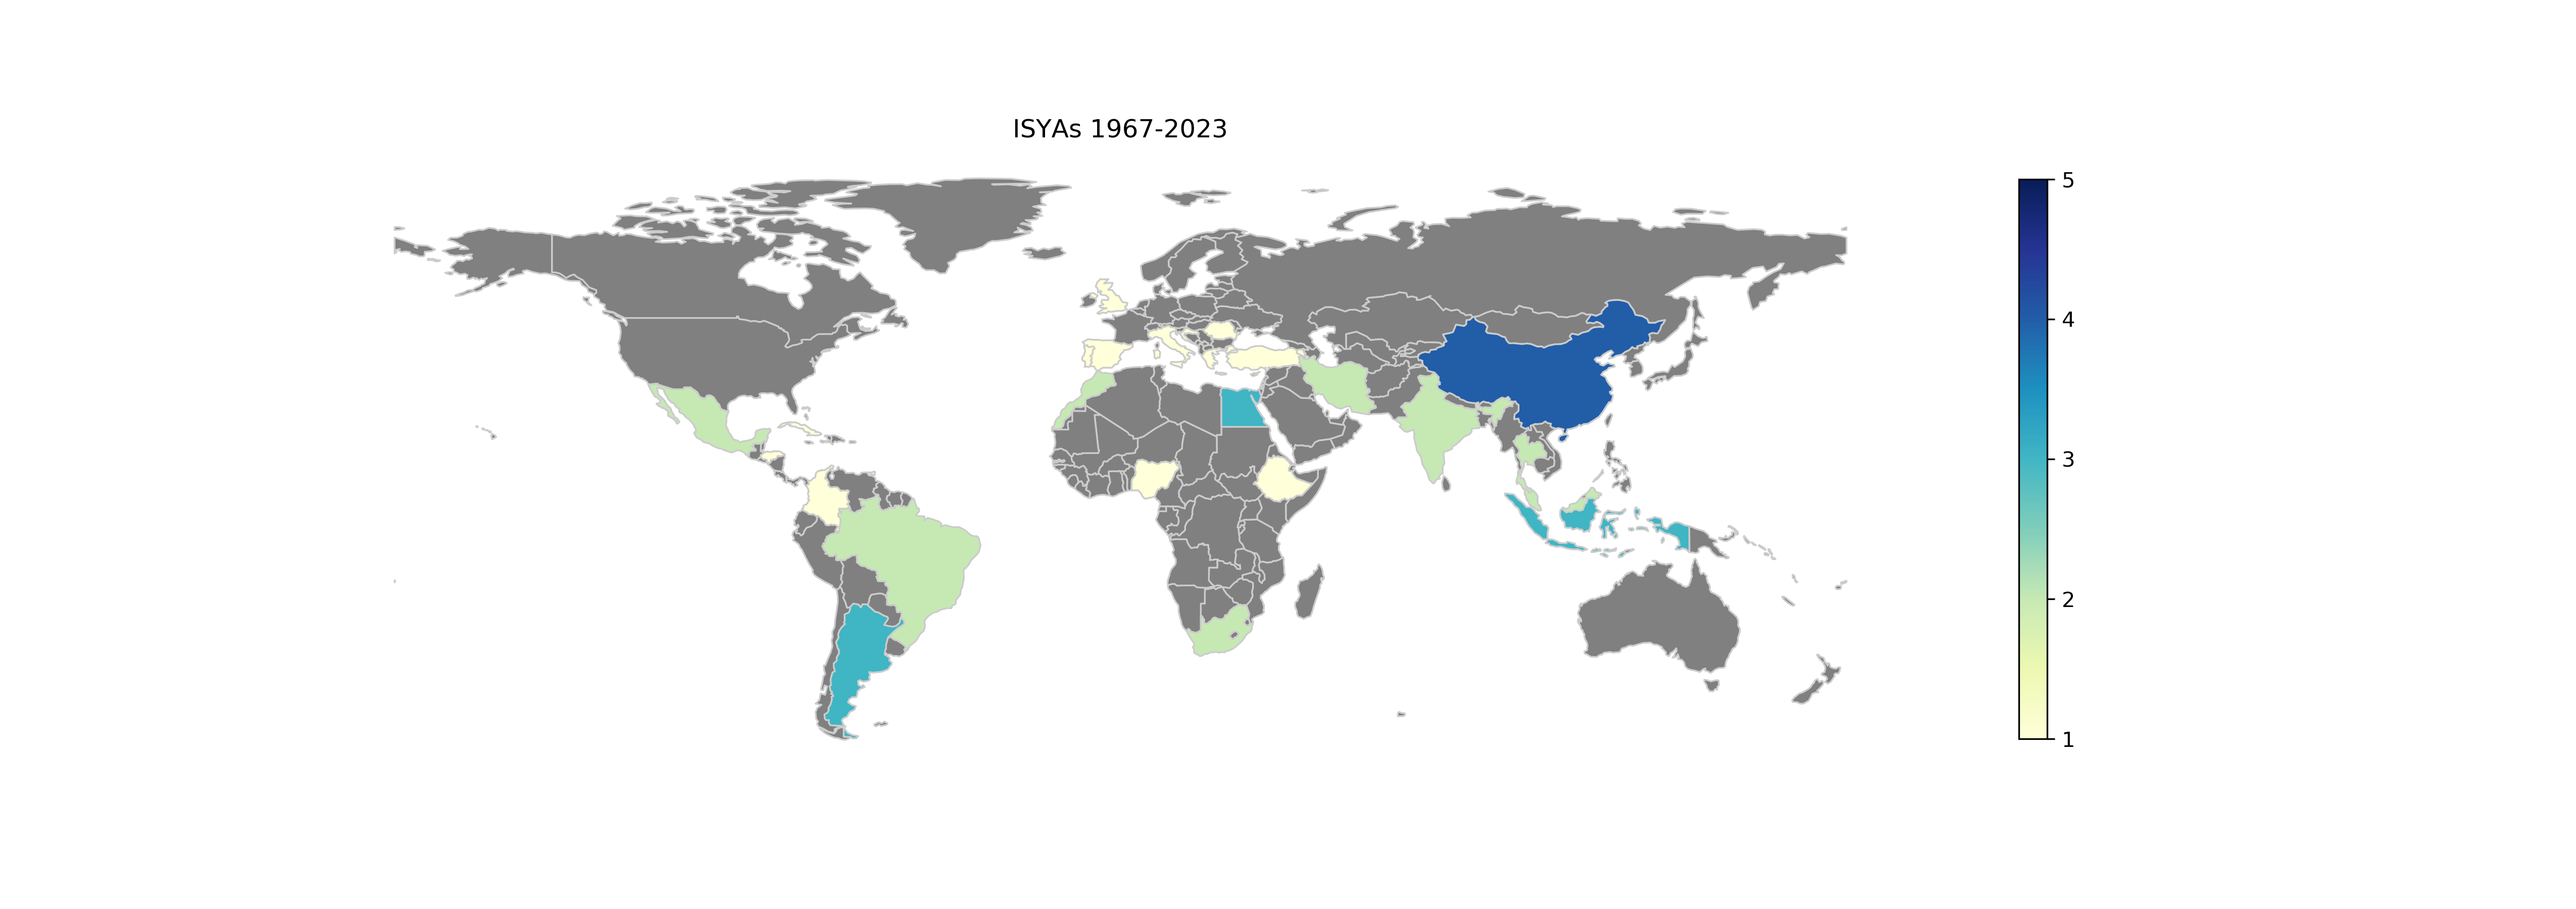

ISYAs 2023

ISYAs 1967-2023.

Credit: IAU